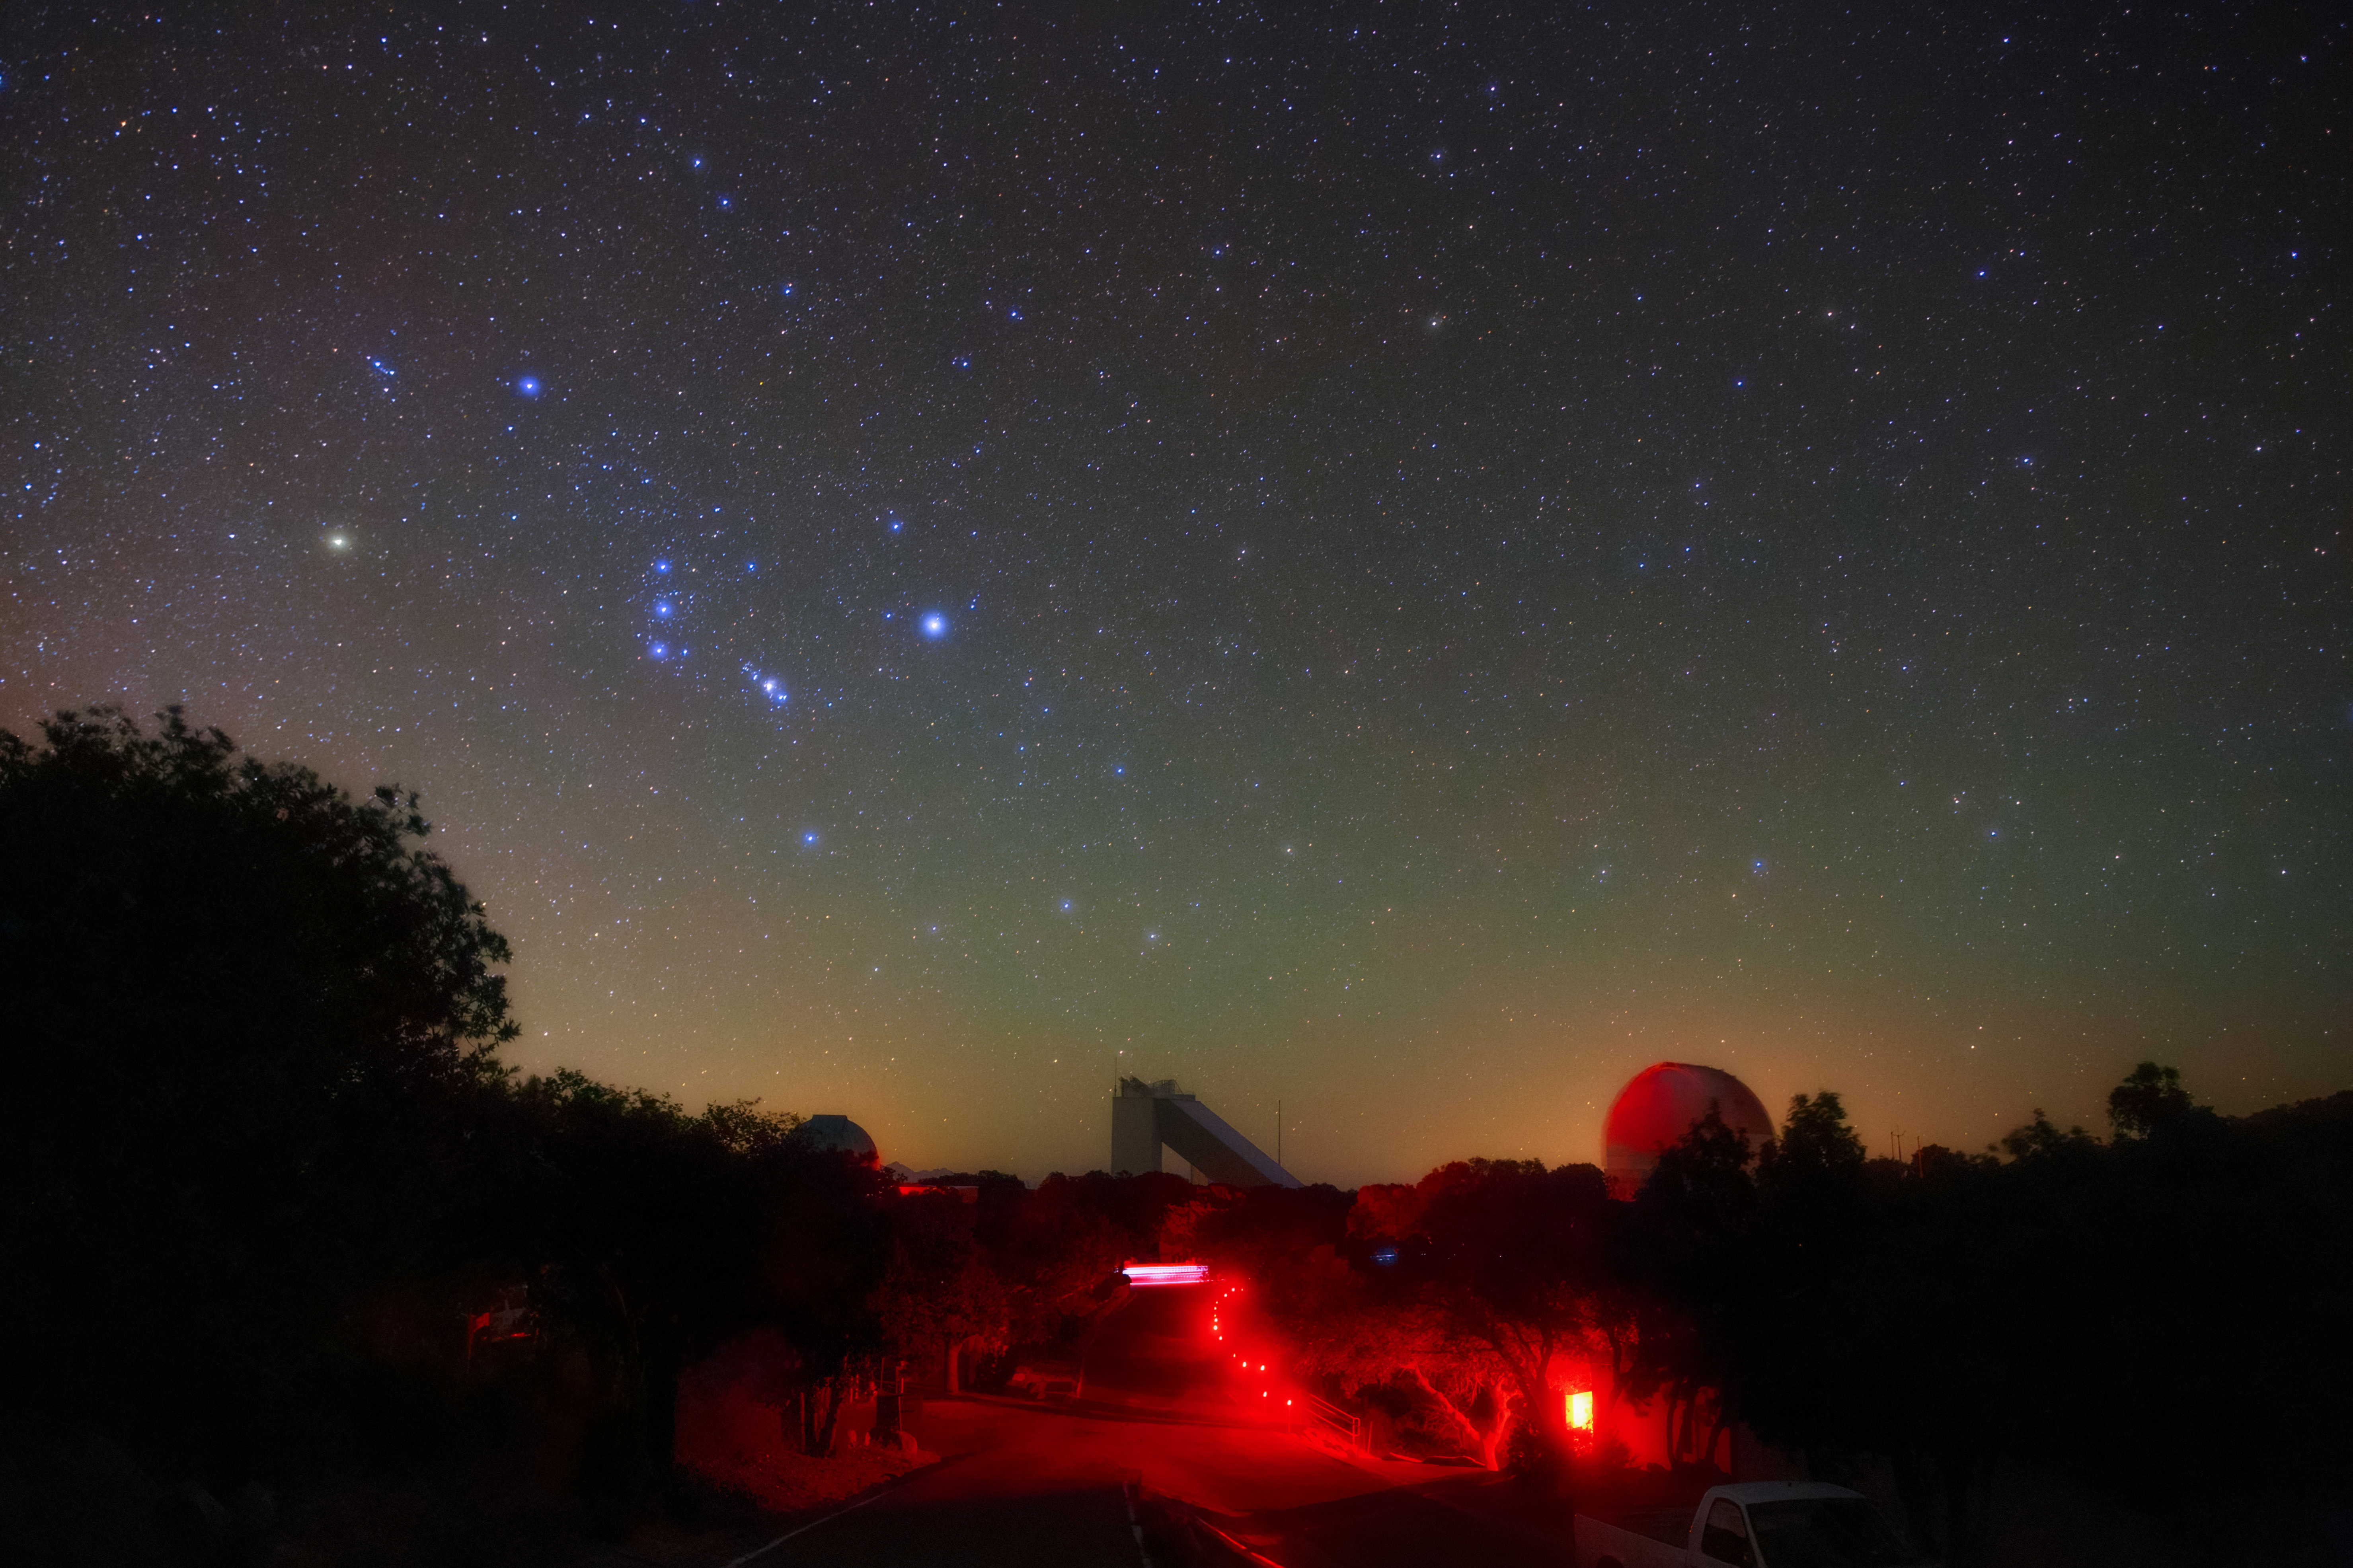

Red Lights, Blue Lights

The bright stars of the constellation Orion blaze in blue over Kitt Peak National Observatory (KPNO), a Program of NSF NOIRLab, in this image. They shine in stark contrast to the red lights lining the road approaching the observatory. The use of red lights might give this image a slightly otherworldly appearance, but they serve an important purpose: preserving the night vision of on-site staff and visitors. Red light preserves night vision better than other colors but is still bright enough to allow people to see what they are doing in a dark environment. It also interferes less with observing runs compared to blue or white light. The red lights look bright in this image, but that’s a result of the long exposure time used to capture the night sky. If you were at KPNO in person, the red lights would look far dimmer. In between the blue lights of the sky and the red lights of the ground, the McMath-Pierce Solar Telescope can be seen on the horizon.

Credit: KPNO/NOIRLab/NSF/AURA/B. Tafreshi